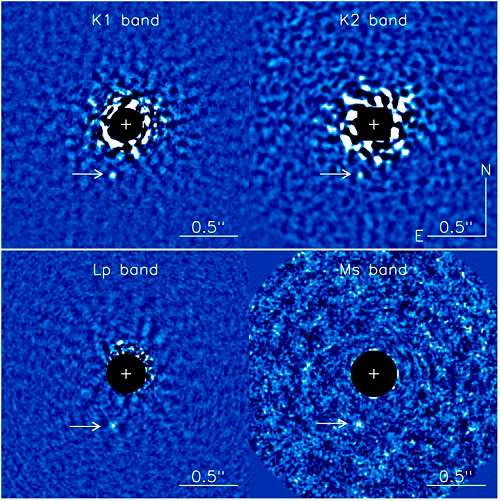

GPI images in the K1, K2, LP and MS bands

GPI images in the K1, K2, LP and MS bands, the emission of host star was blocked. The exoplanet 51 Eri b is indicated by an arrow.

Credit: International Gemini Observatory/NOIRLab/NSF/AURA